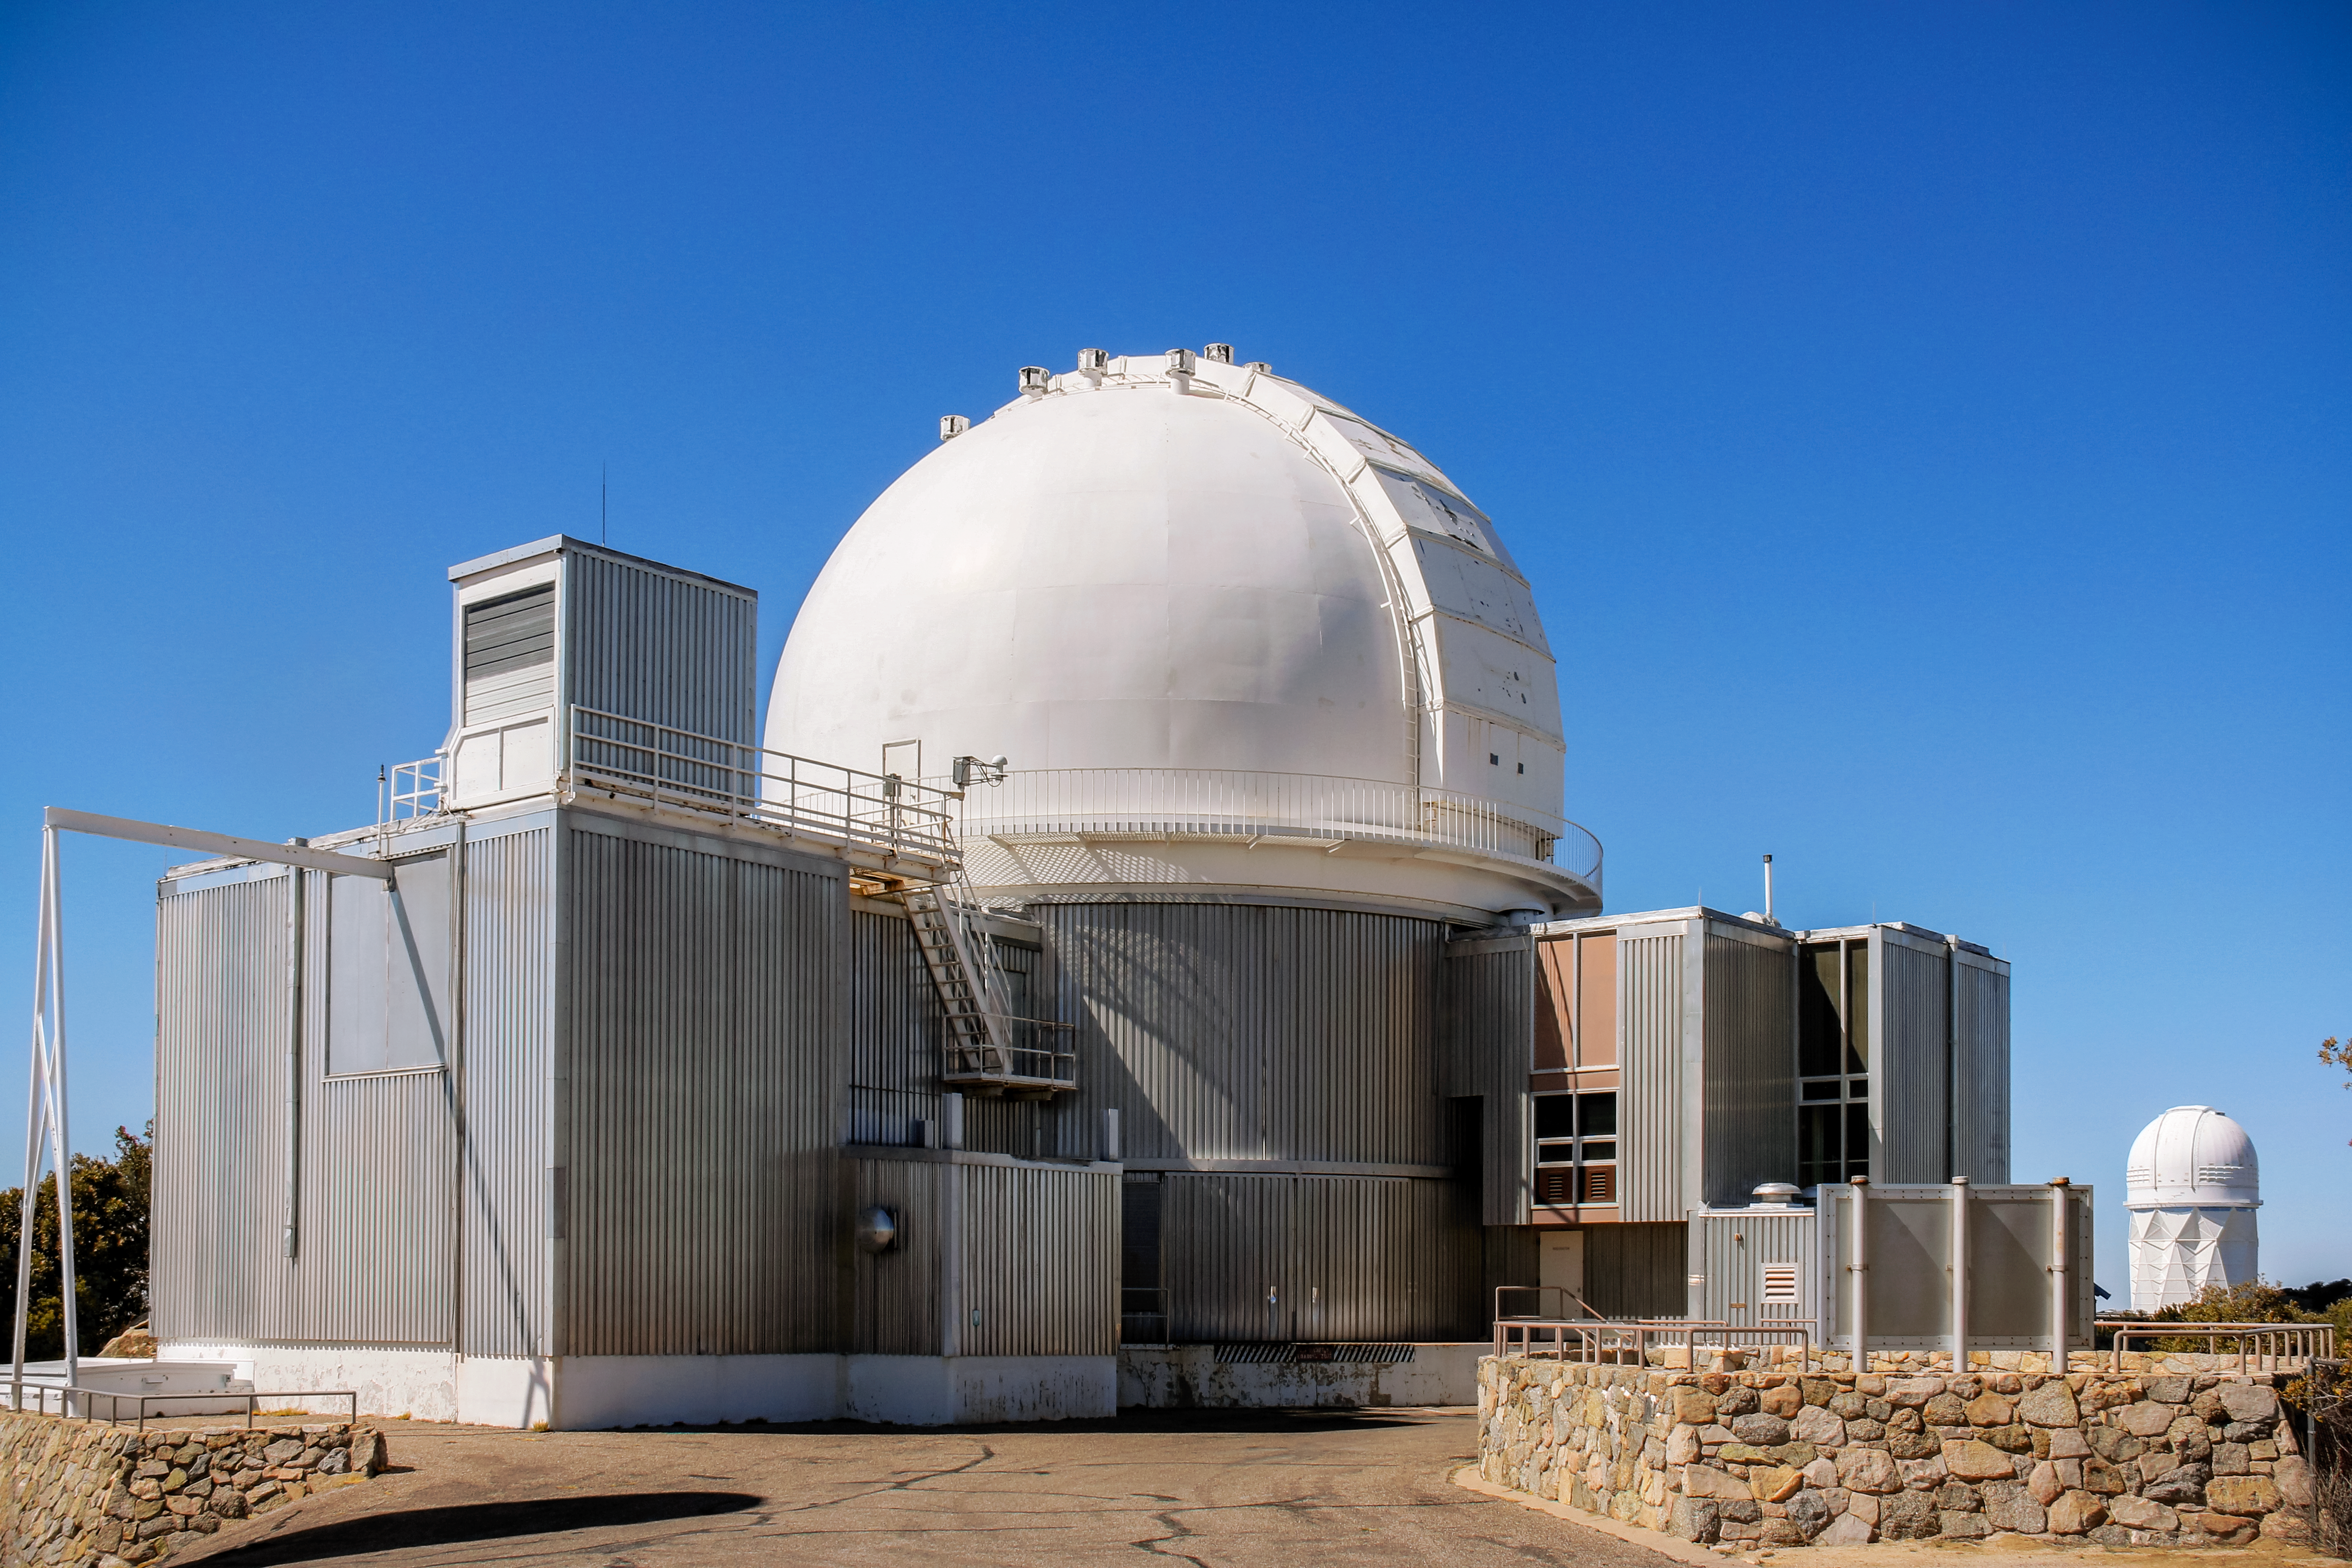

KPNO 2.1-meter Telescope

KPNO 2.1-meter Telescope.

Credit: KPNO/NOIRLab/NSF/AURA/P. Marenfeld